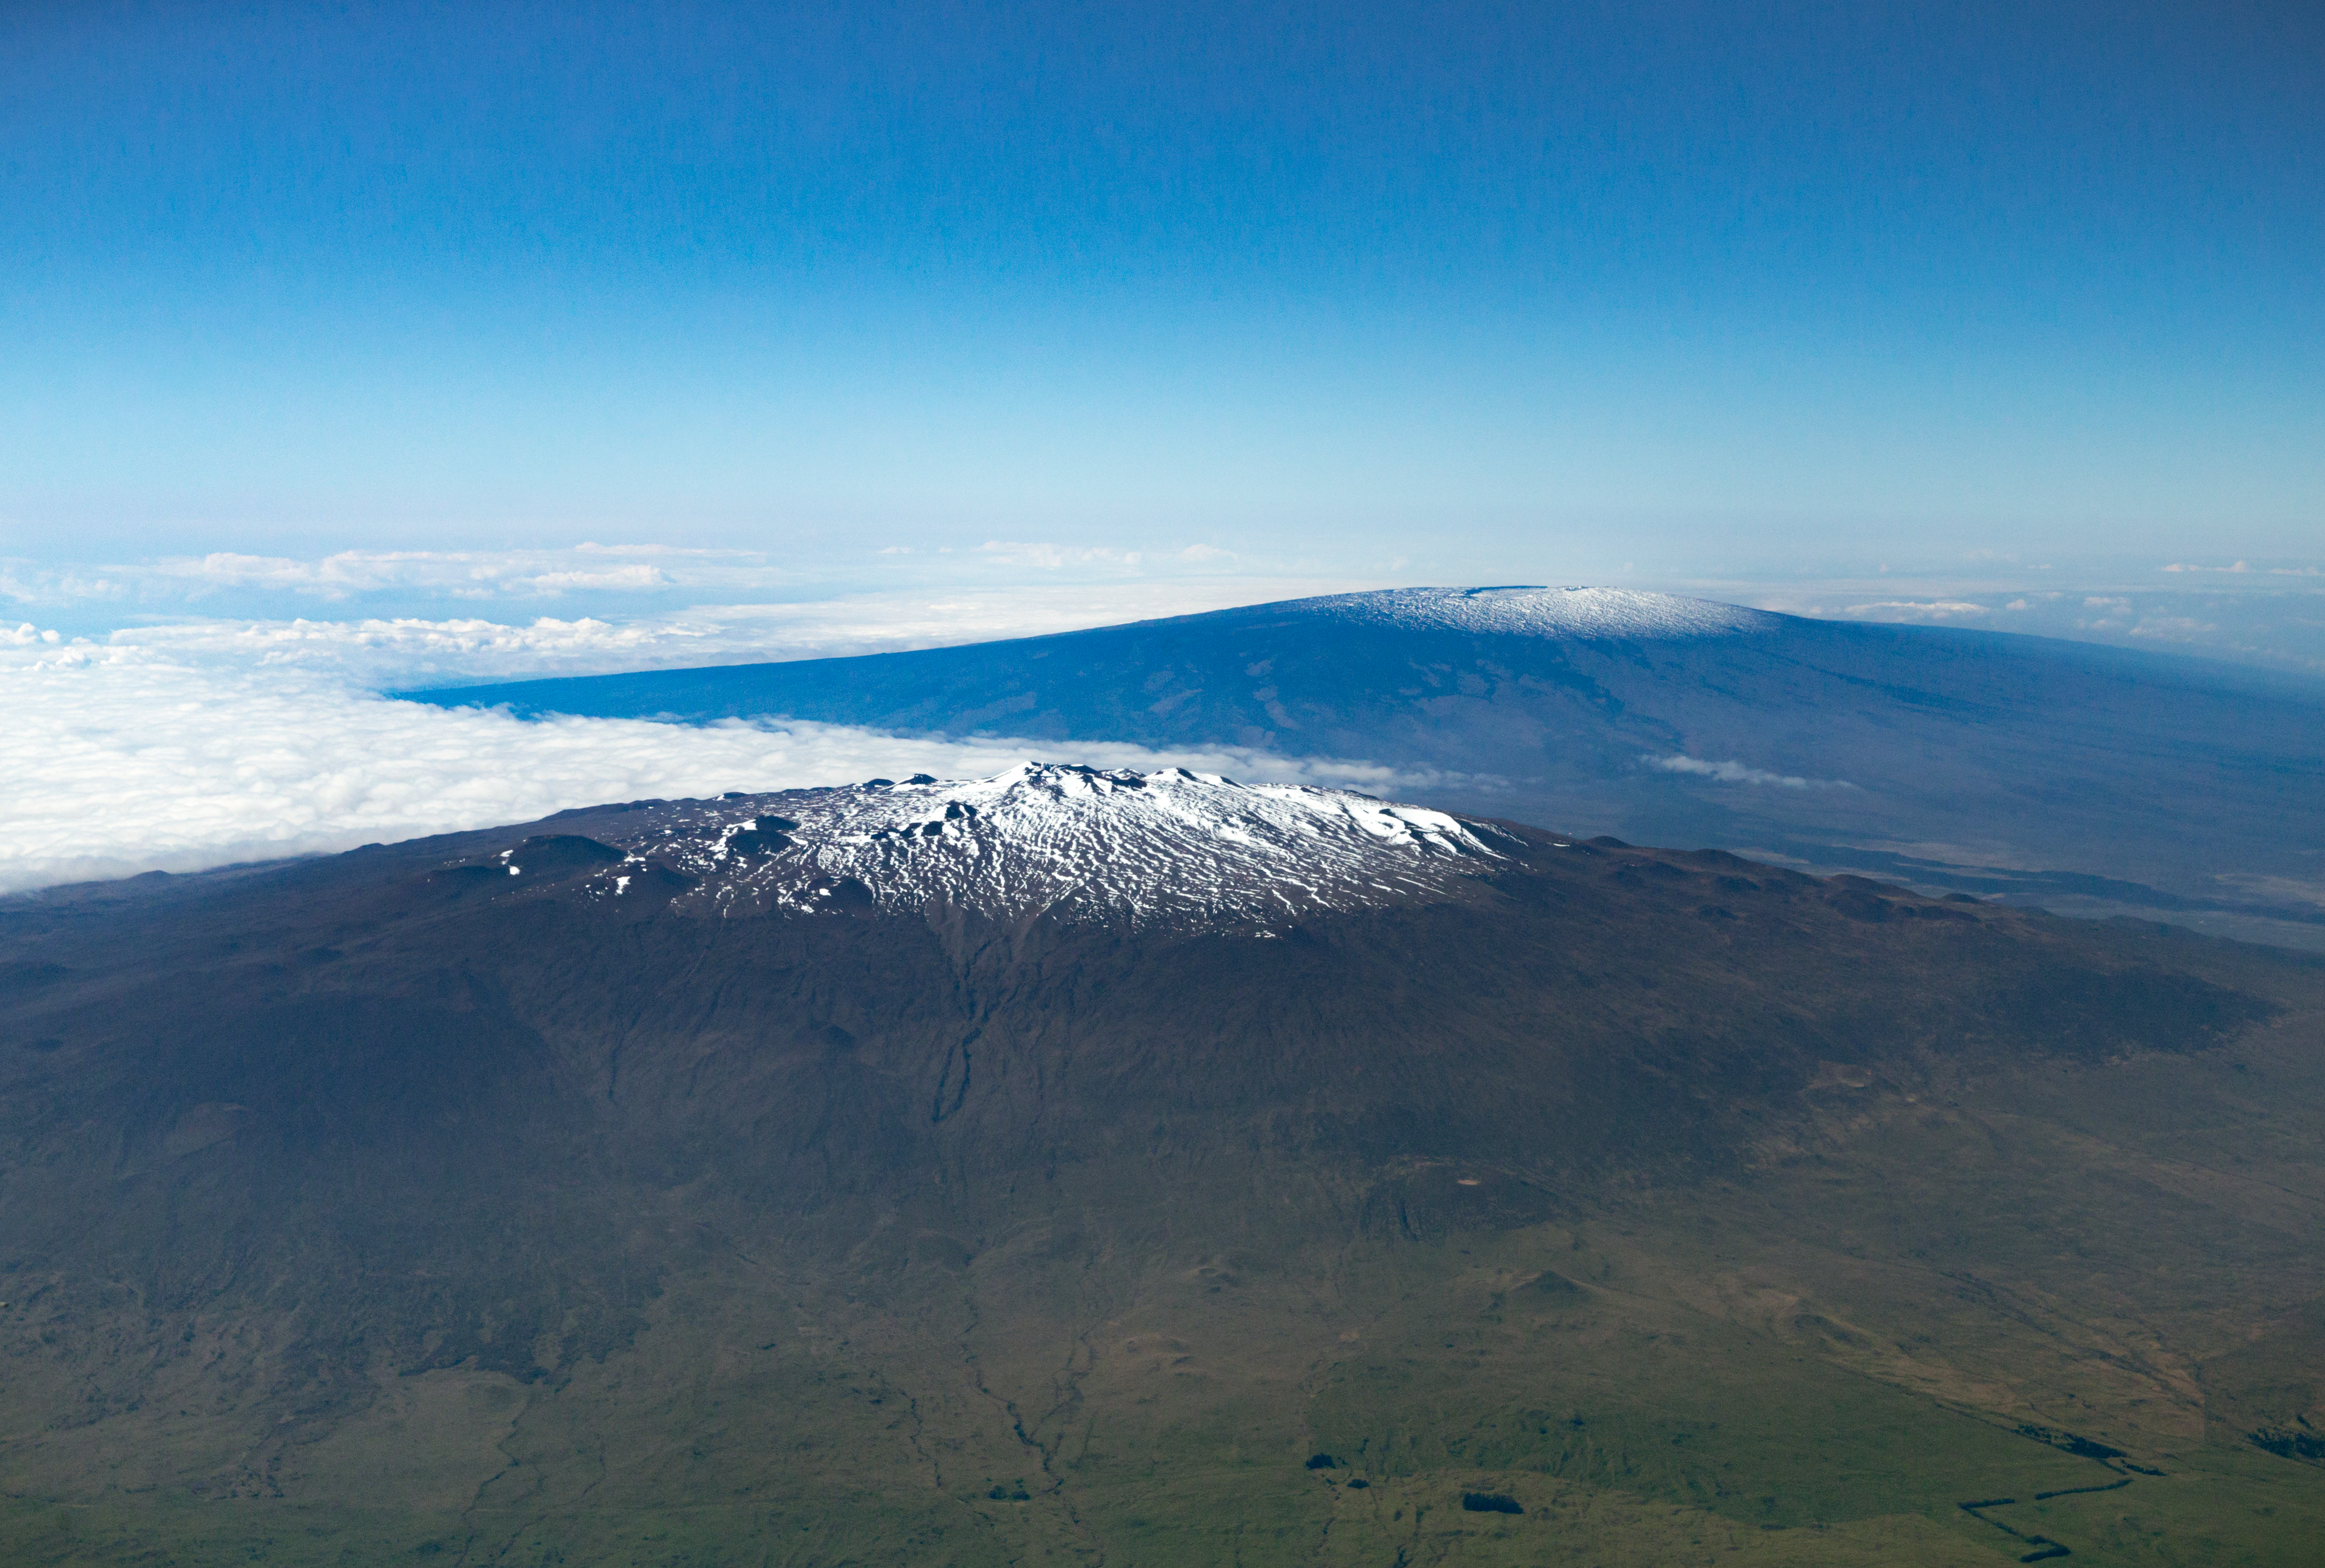

Maunakea and Mauna Loa

Aerial view of Maunakea in the foreground and Mauna Loa in the background, on the island of Hawai‘i.

Credit: International Gemini Observatory/NSF NOIRLab/AURA/J. Pollard